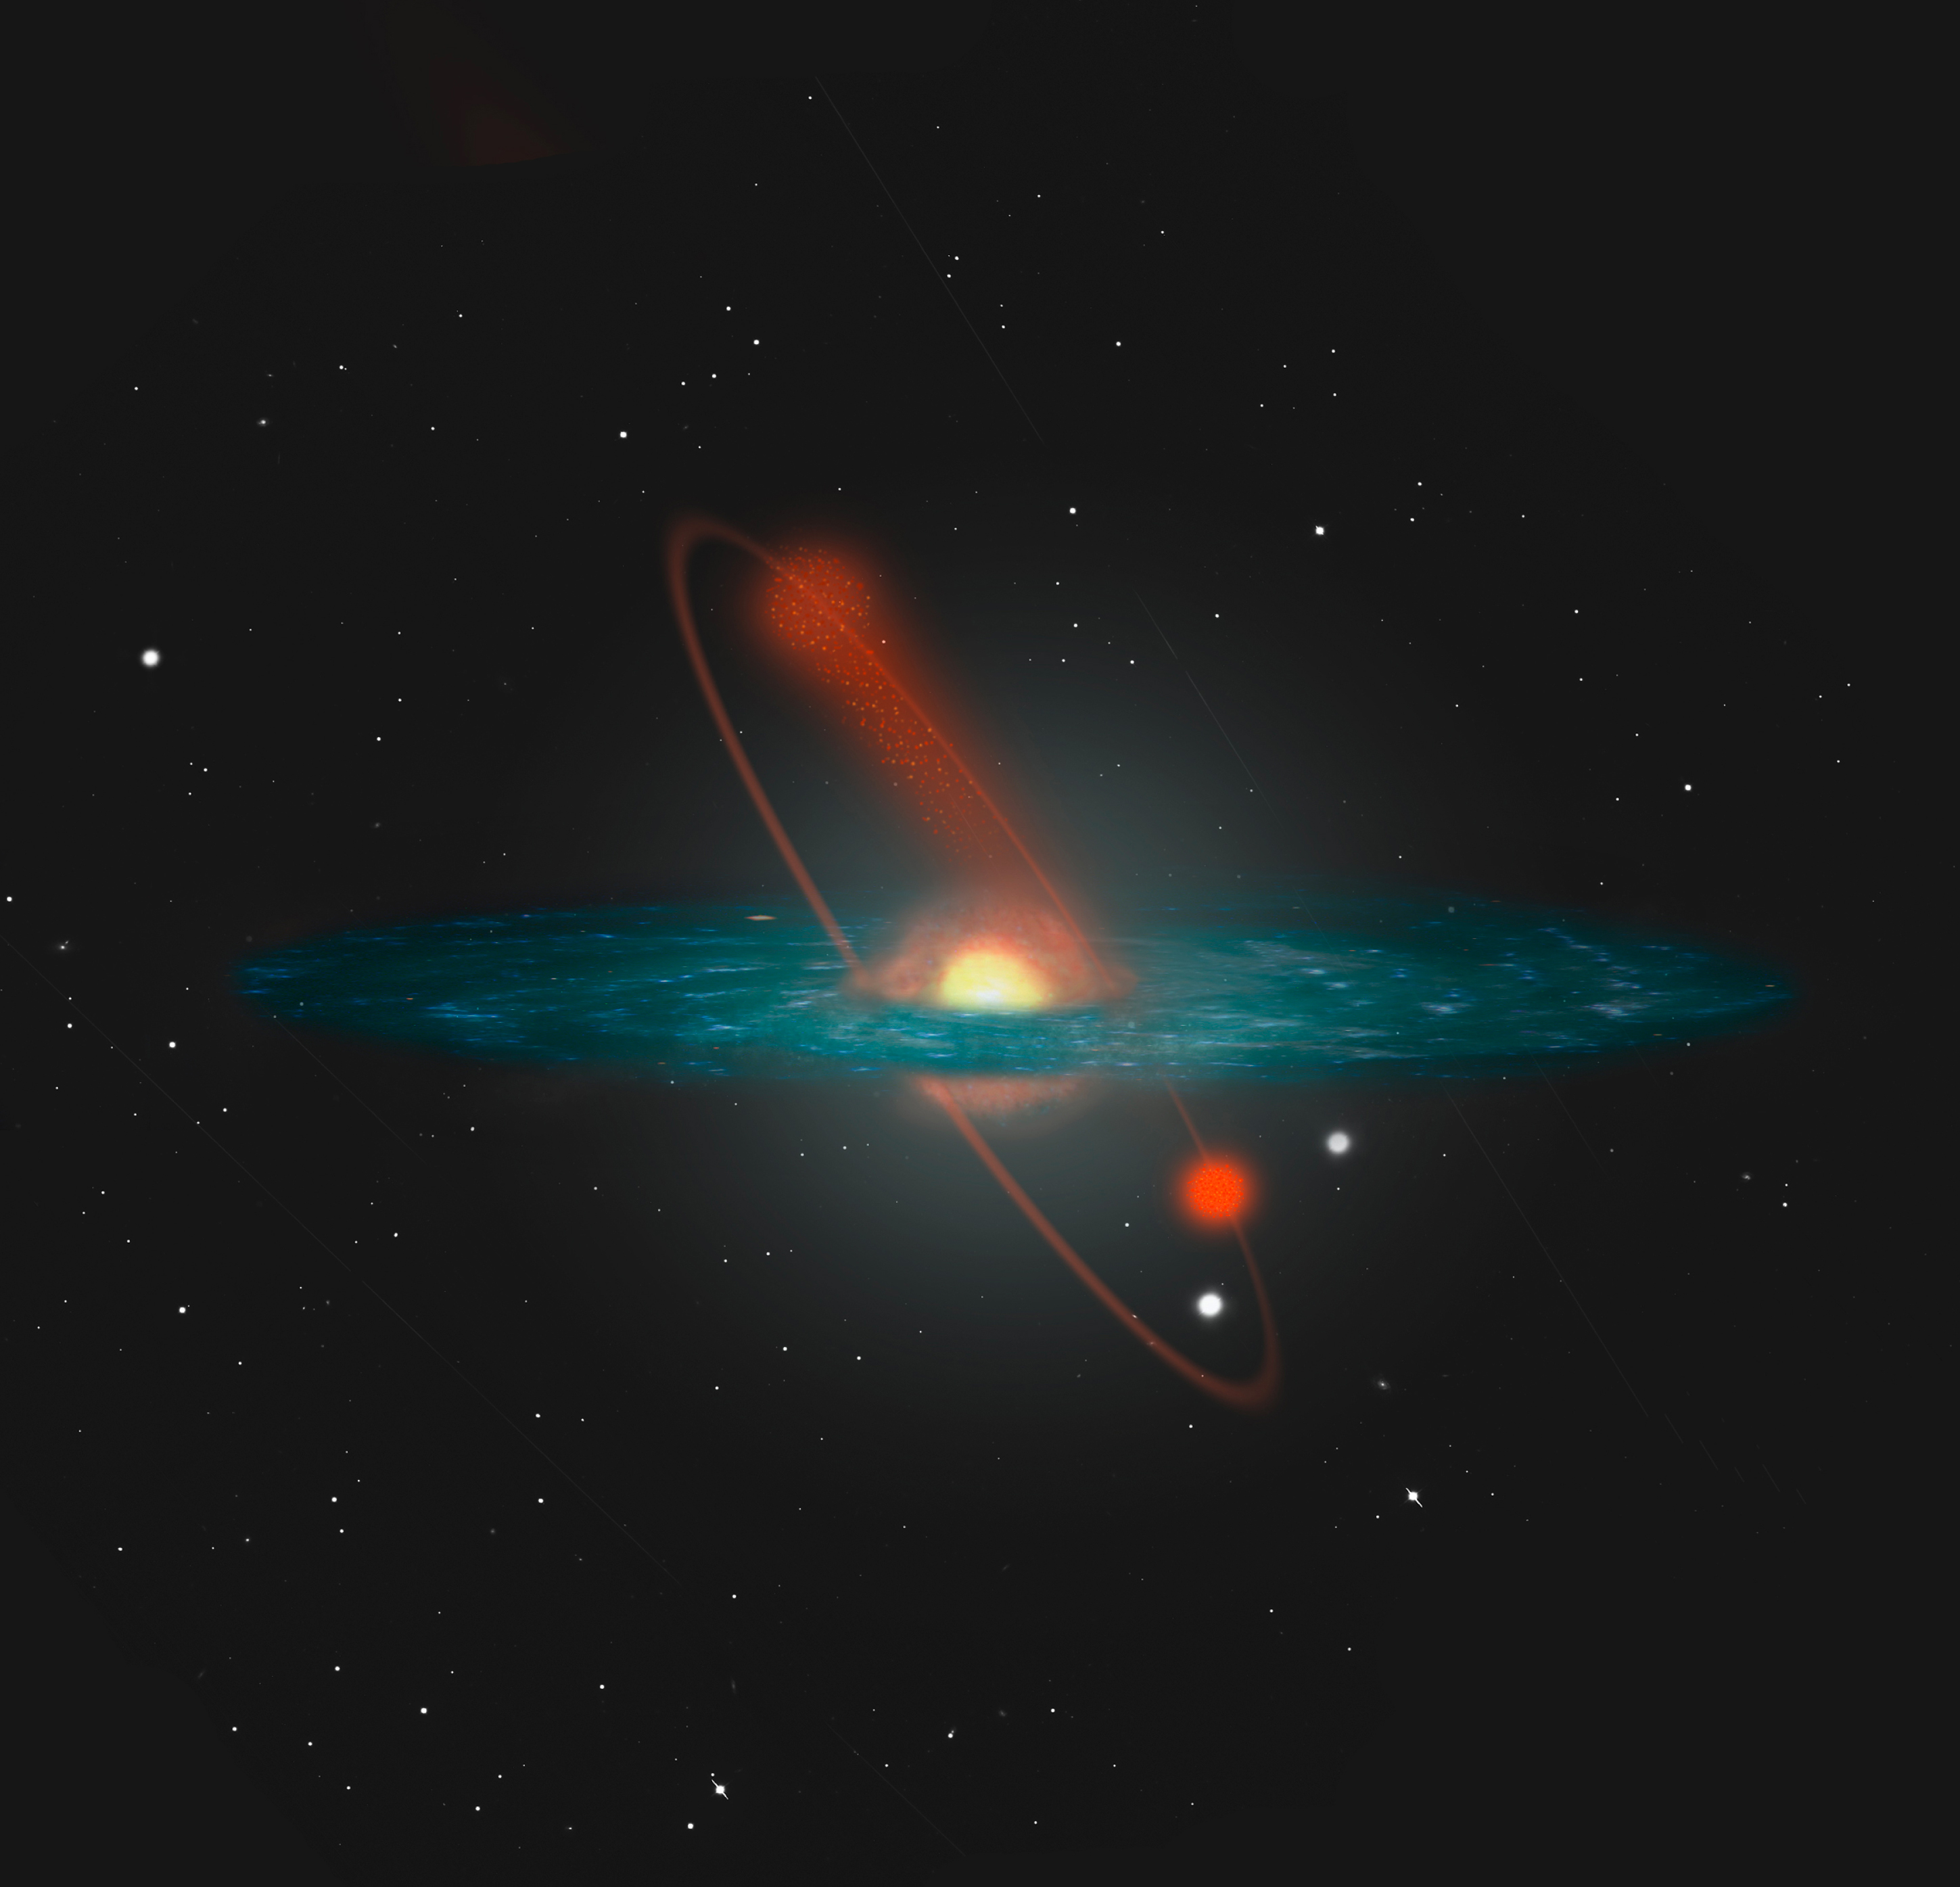

Artistic impression of NGC 6712 losing stars into the Milky Way halo

An artistic impression of the orbit of the globular cluster NGC 6712 in the Milky Way. Due to gravitational disruption, this cluster continuously loses stars, in particular light ones. This process is enhanced when it passes through the central plane in which most of the Galaxy's stars and nebulae are located. The cluster emerges in a less dense state after such a passage. The stars that are lost move on in orbits similar to that of the cluster and populate the halo of the Milky Way.

Credit: ESO